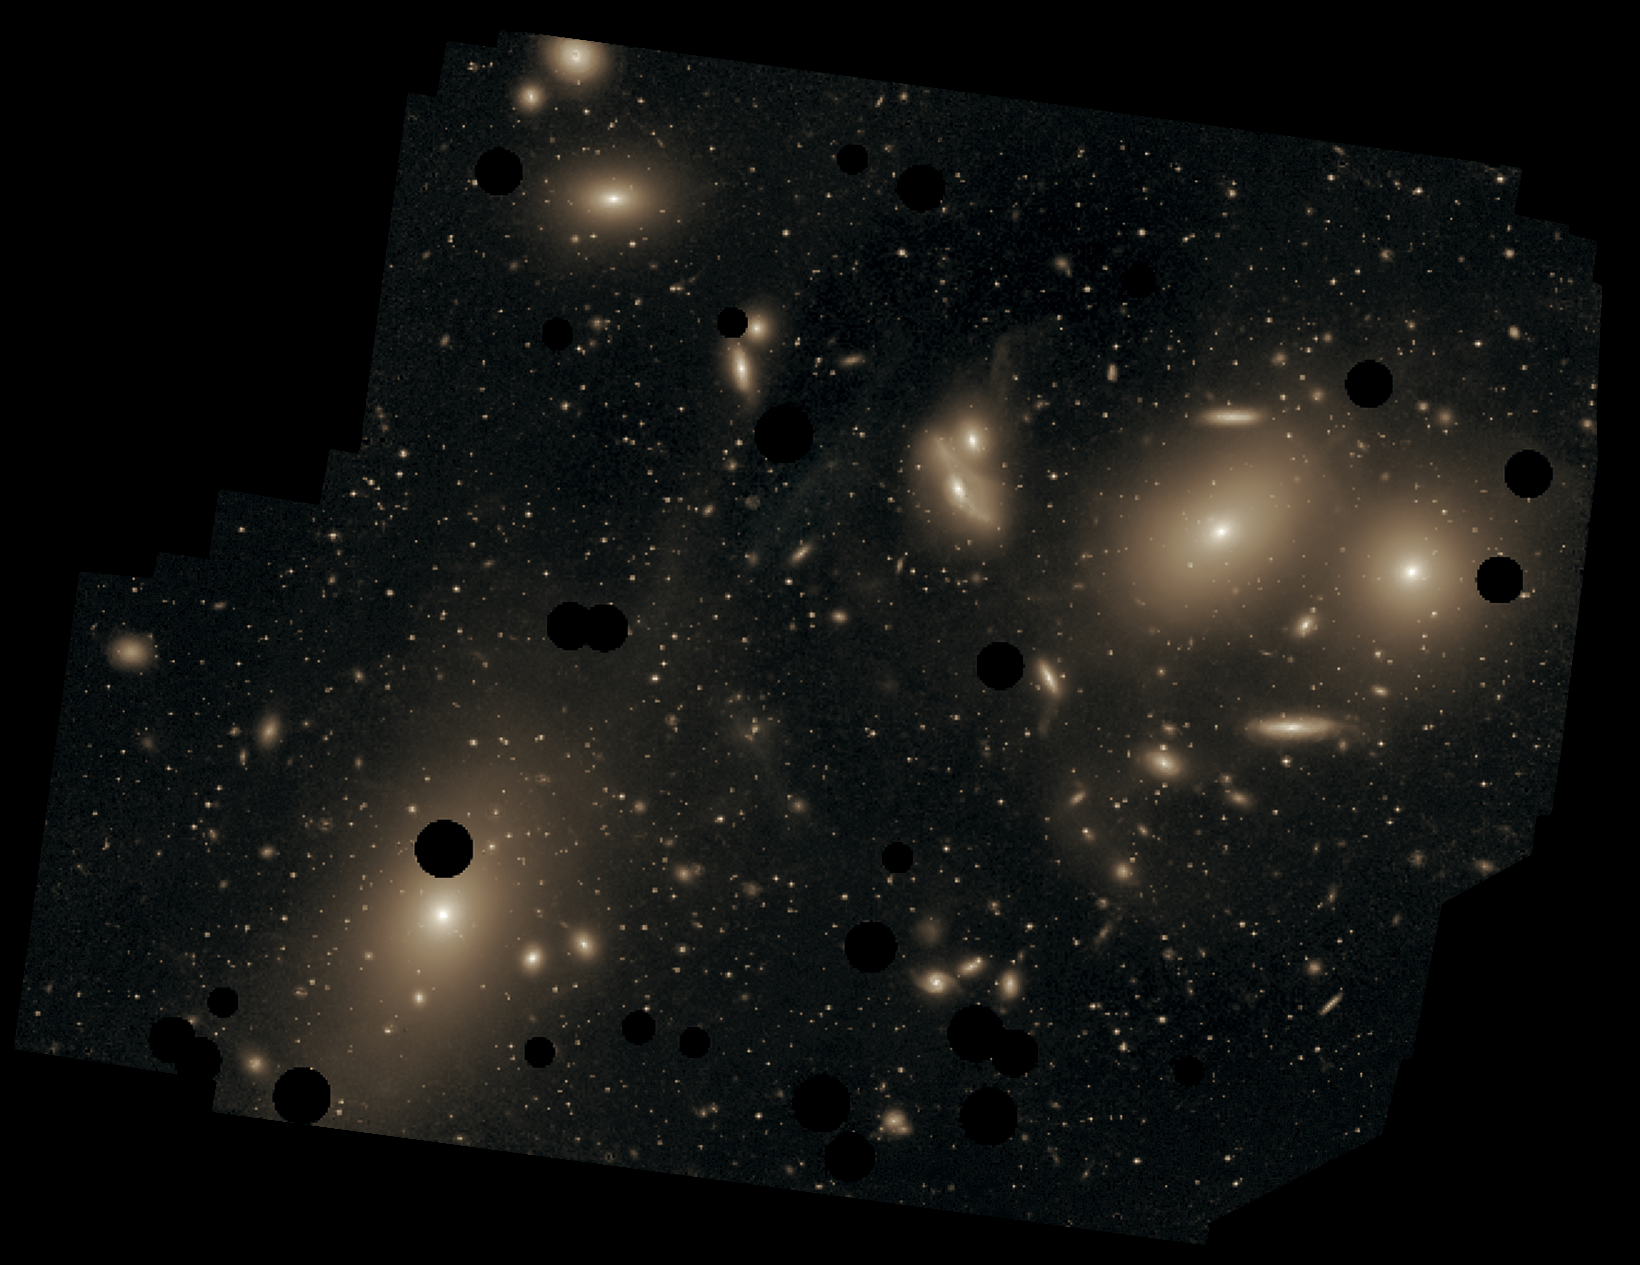

Messier 87 in the Virgo Cluster

This deep image of the Virgo Cluster obtained by Chris Mihos and his colleagues using the Burrell Schmidt telescope shows the diffuse light between the galaxies belonging to the cluster. North is up, east to the left. The dark spots indicate where bright foreground stars were removed from the image. Messier 87 is the largest galaxy in the picture (lower left).

Credit: Chris Mihos (Case Western Reserve University)/ESO